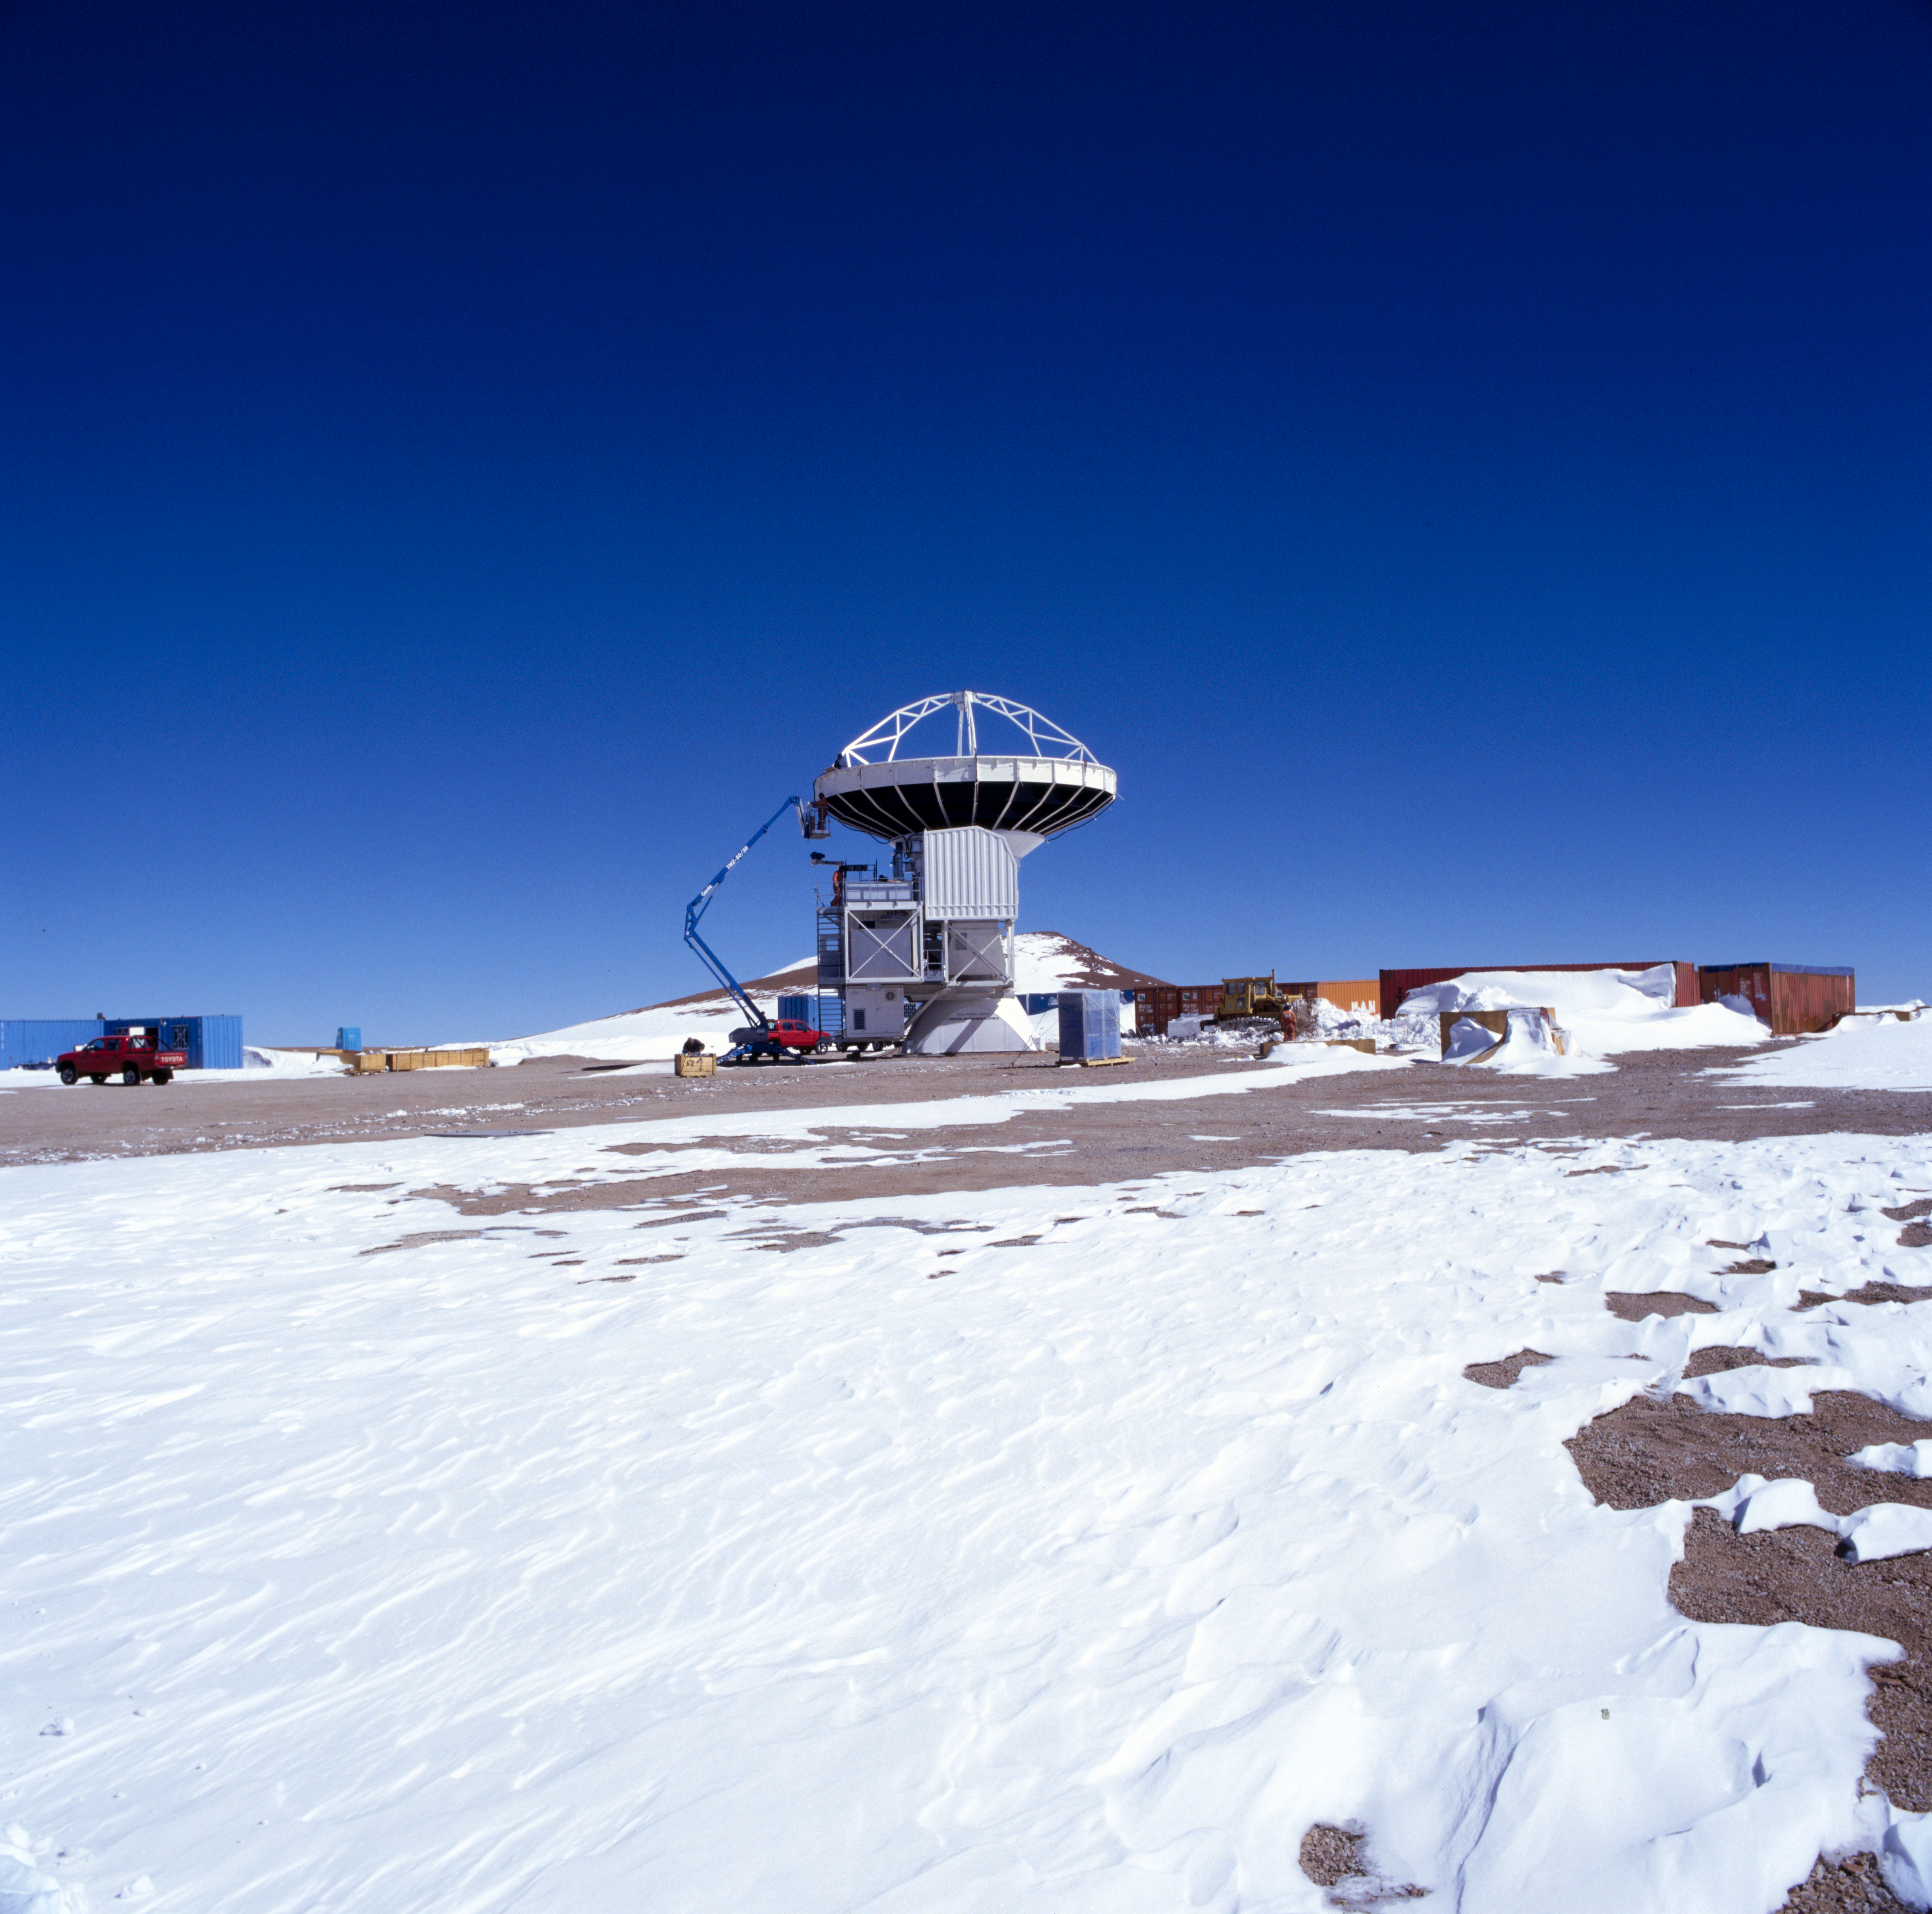

APEX antenna

A view of the Atacama Pathfinder Experiment (APEX).

Credit: ESO